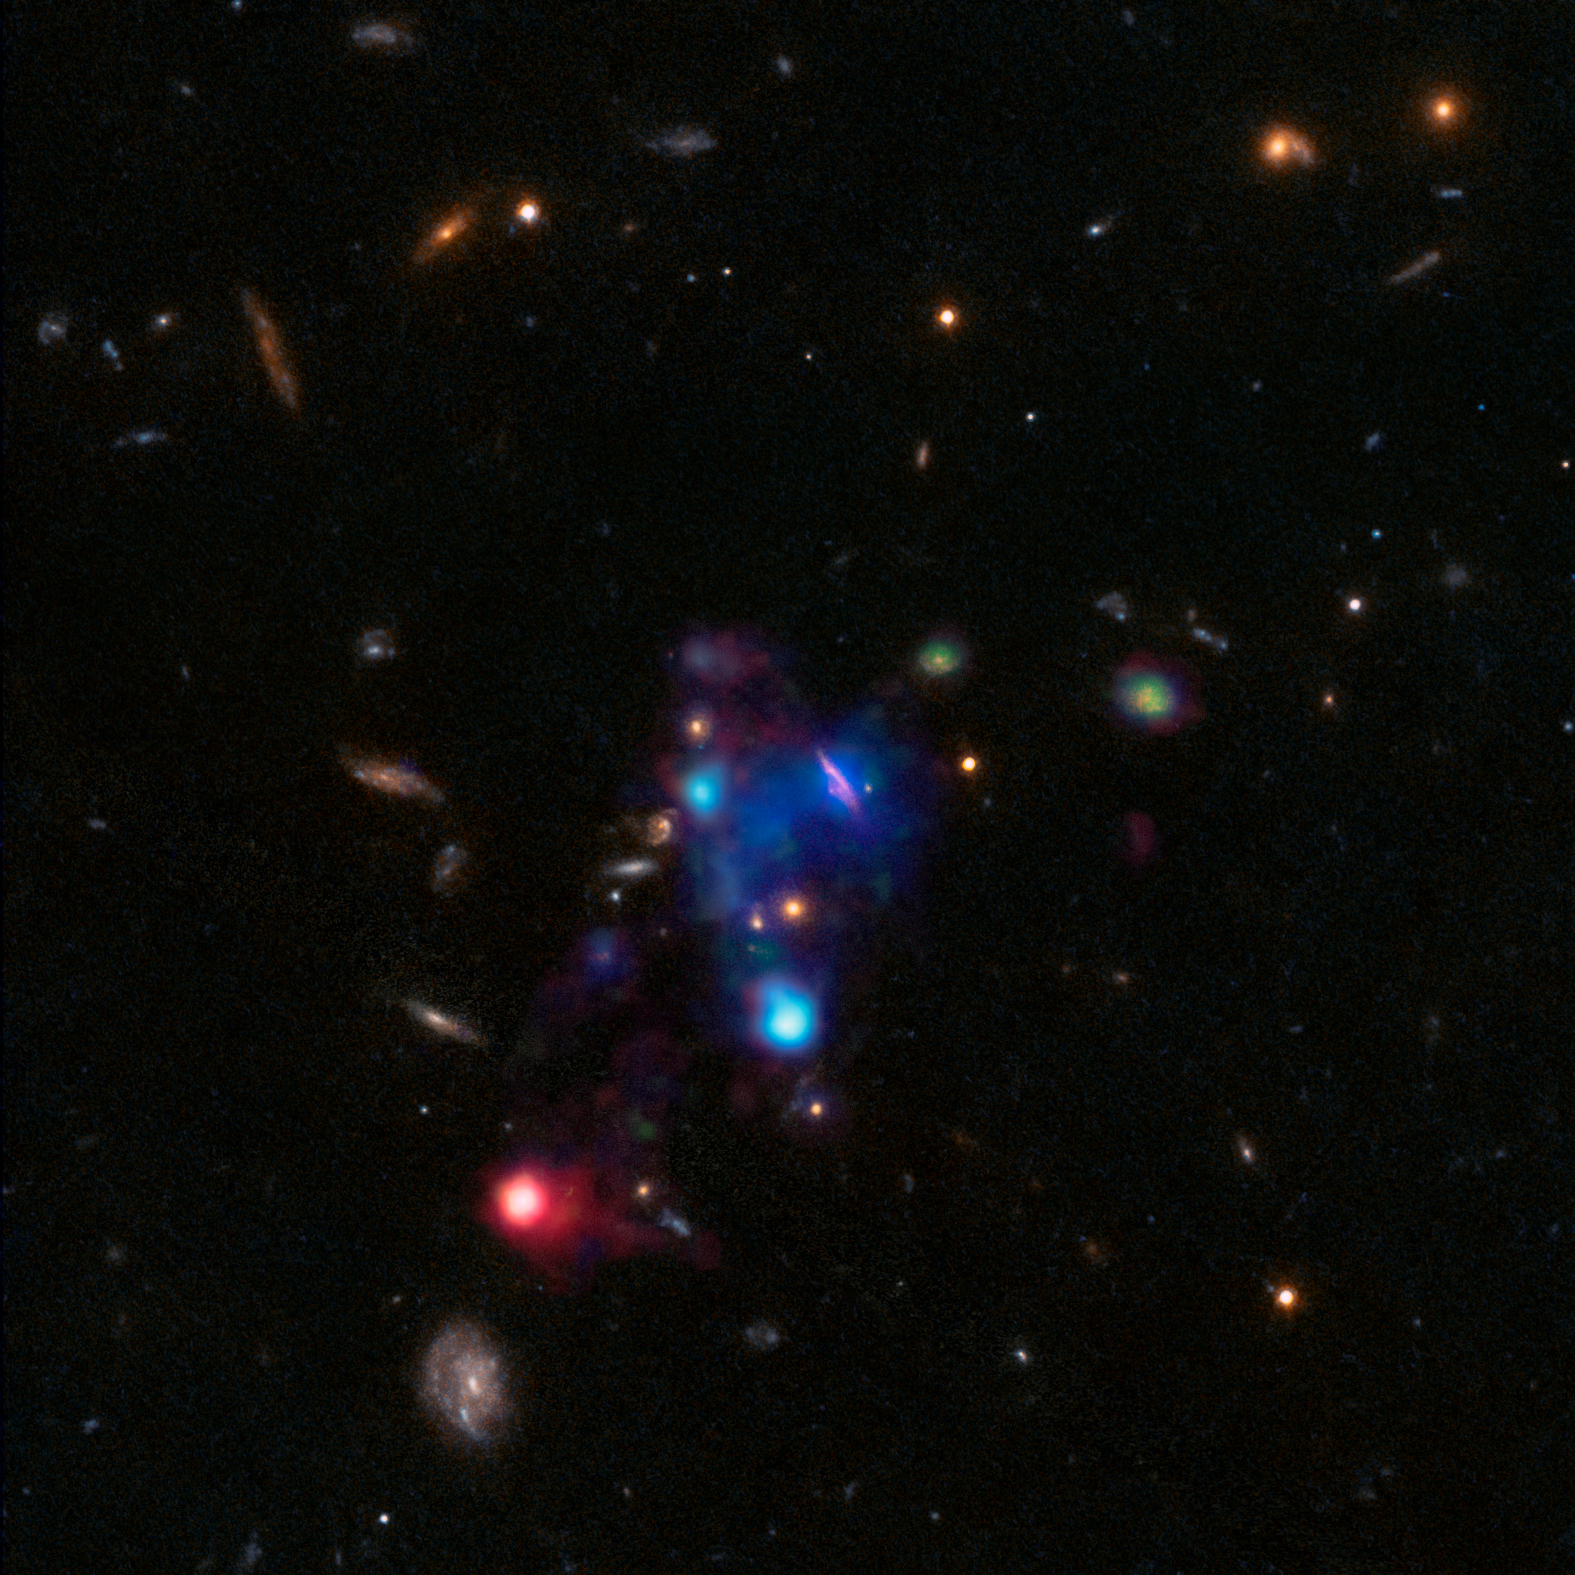

A gigantic cosmic bubble

Measuring more than 300 000 light-years across, three times the diameter of the Milky Way, this colourful bubble of ionised gas is the biggest to ever have been discovered. The enormous bubble contains 10 individual galaxies and is situated in a particularly dense region of a galaxy group called COSMOS-Gr30, 6.5 billion light-years away from Earth. Targeted due to its high density of galaxies, this group is extremely varied — some galaxies are actively forming stars while others are passive; some are bright while others are dim; some are massive and others are tiny.

This record-breaking bubble was discovered and studied in detail thanks to the incredible sensitivity of the MUSE instrument, mounted on ESO’s Very Large Telescope. Operating in visible wavelengths, MUSE combines the capabilities of an imaging device with the measuring capacity of a spectrograph, creating a unique and powerful tool that can shed light on cosmological objects that would otherwise remain in the dark.

MUSE’s powerful eye on the sky has allowed astronomers to understand that this large pocket of gas is not pristine, but was expelled from galaxies either during violent interactions or by superwinds driven by active black holes and supernovae. They also studied how this magnificent bubble became ionised. It is believed that the gas in the upper area (shown in blue) was ionised by intense electromagnetic radiation from newborn stars and shock waves stemming from galactic activity. Astronomers suspect that the violent red active galactic nucleus towards the lower left of the image could have ripped the electrons from their atoms.

Credit: ESO/T. Contini (IRAP, Toulouse), B. Epinat (LAM, Marseille)